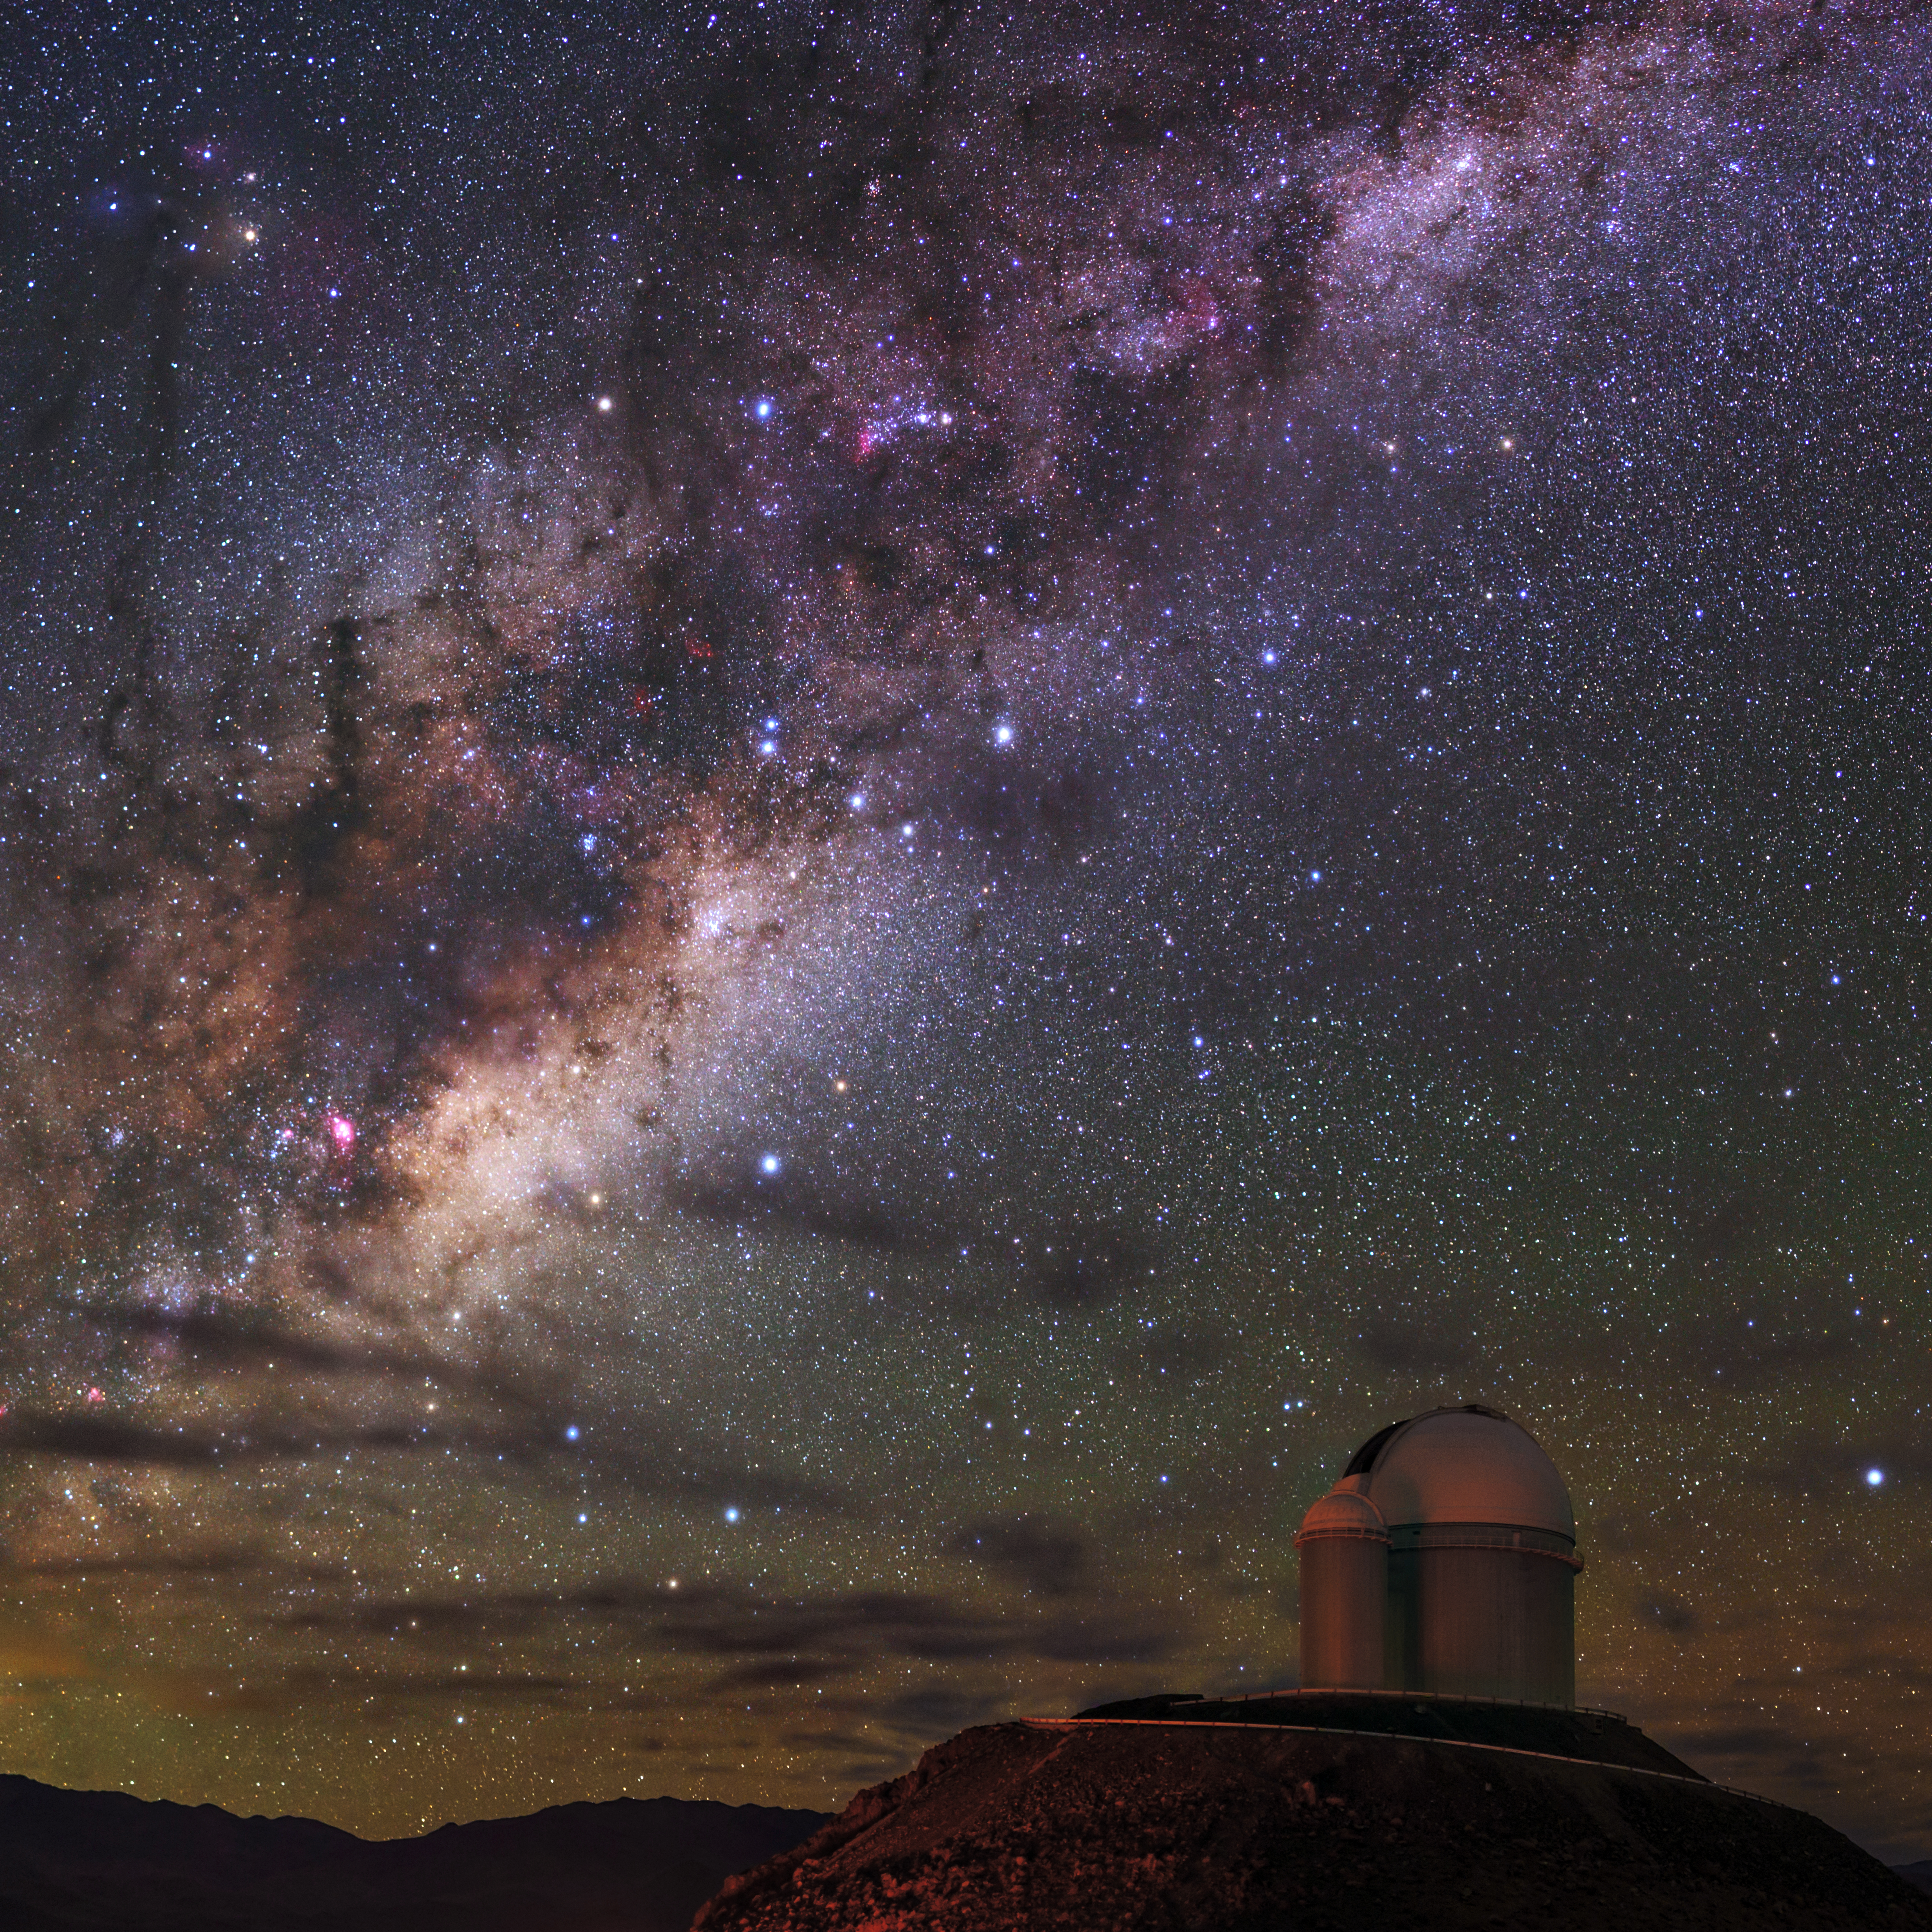

Radiance of Milky Way over La Silla

Our magnificent Milky Way galaxy is radiant over La Silla Observatory. The ESO 3.6-metre telescope is shown to the right, now home to the world's foremost extrasolar planet hunter: High Accuracy Radial velocity Planet Searcher (HARPS), a spectrograph with unrivalled precision.

Credit: ESO/B. Tafreshi (twanight.org)